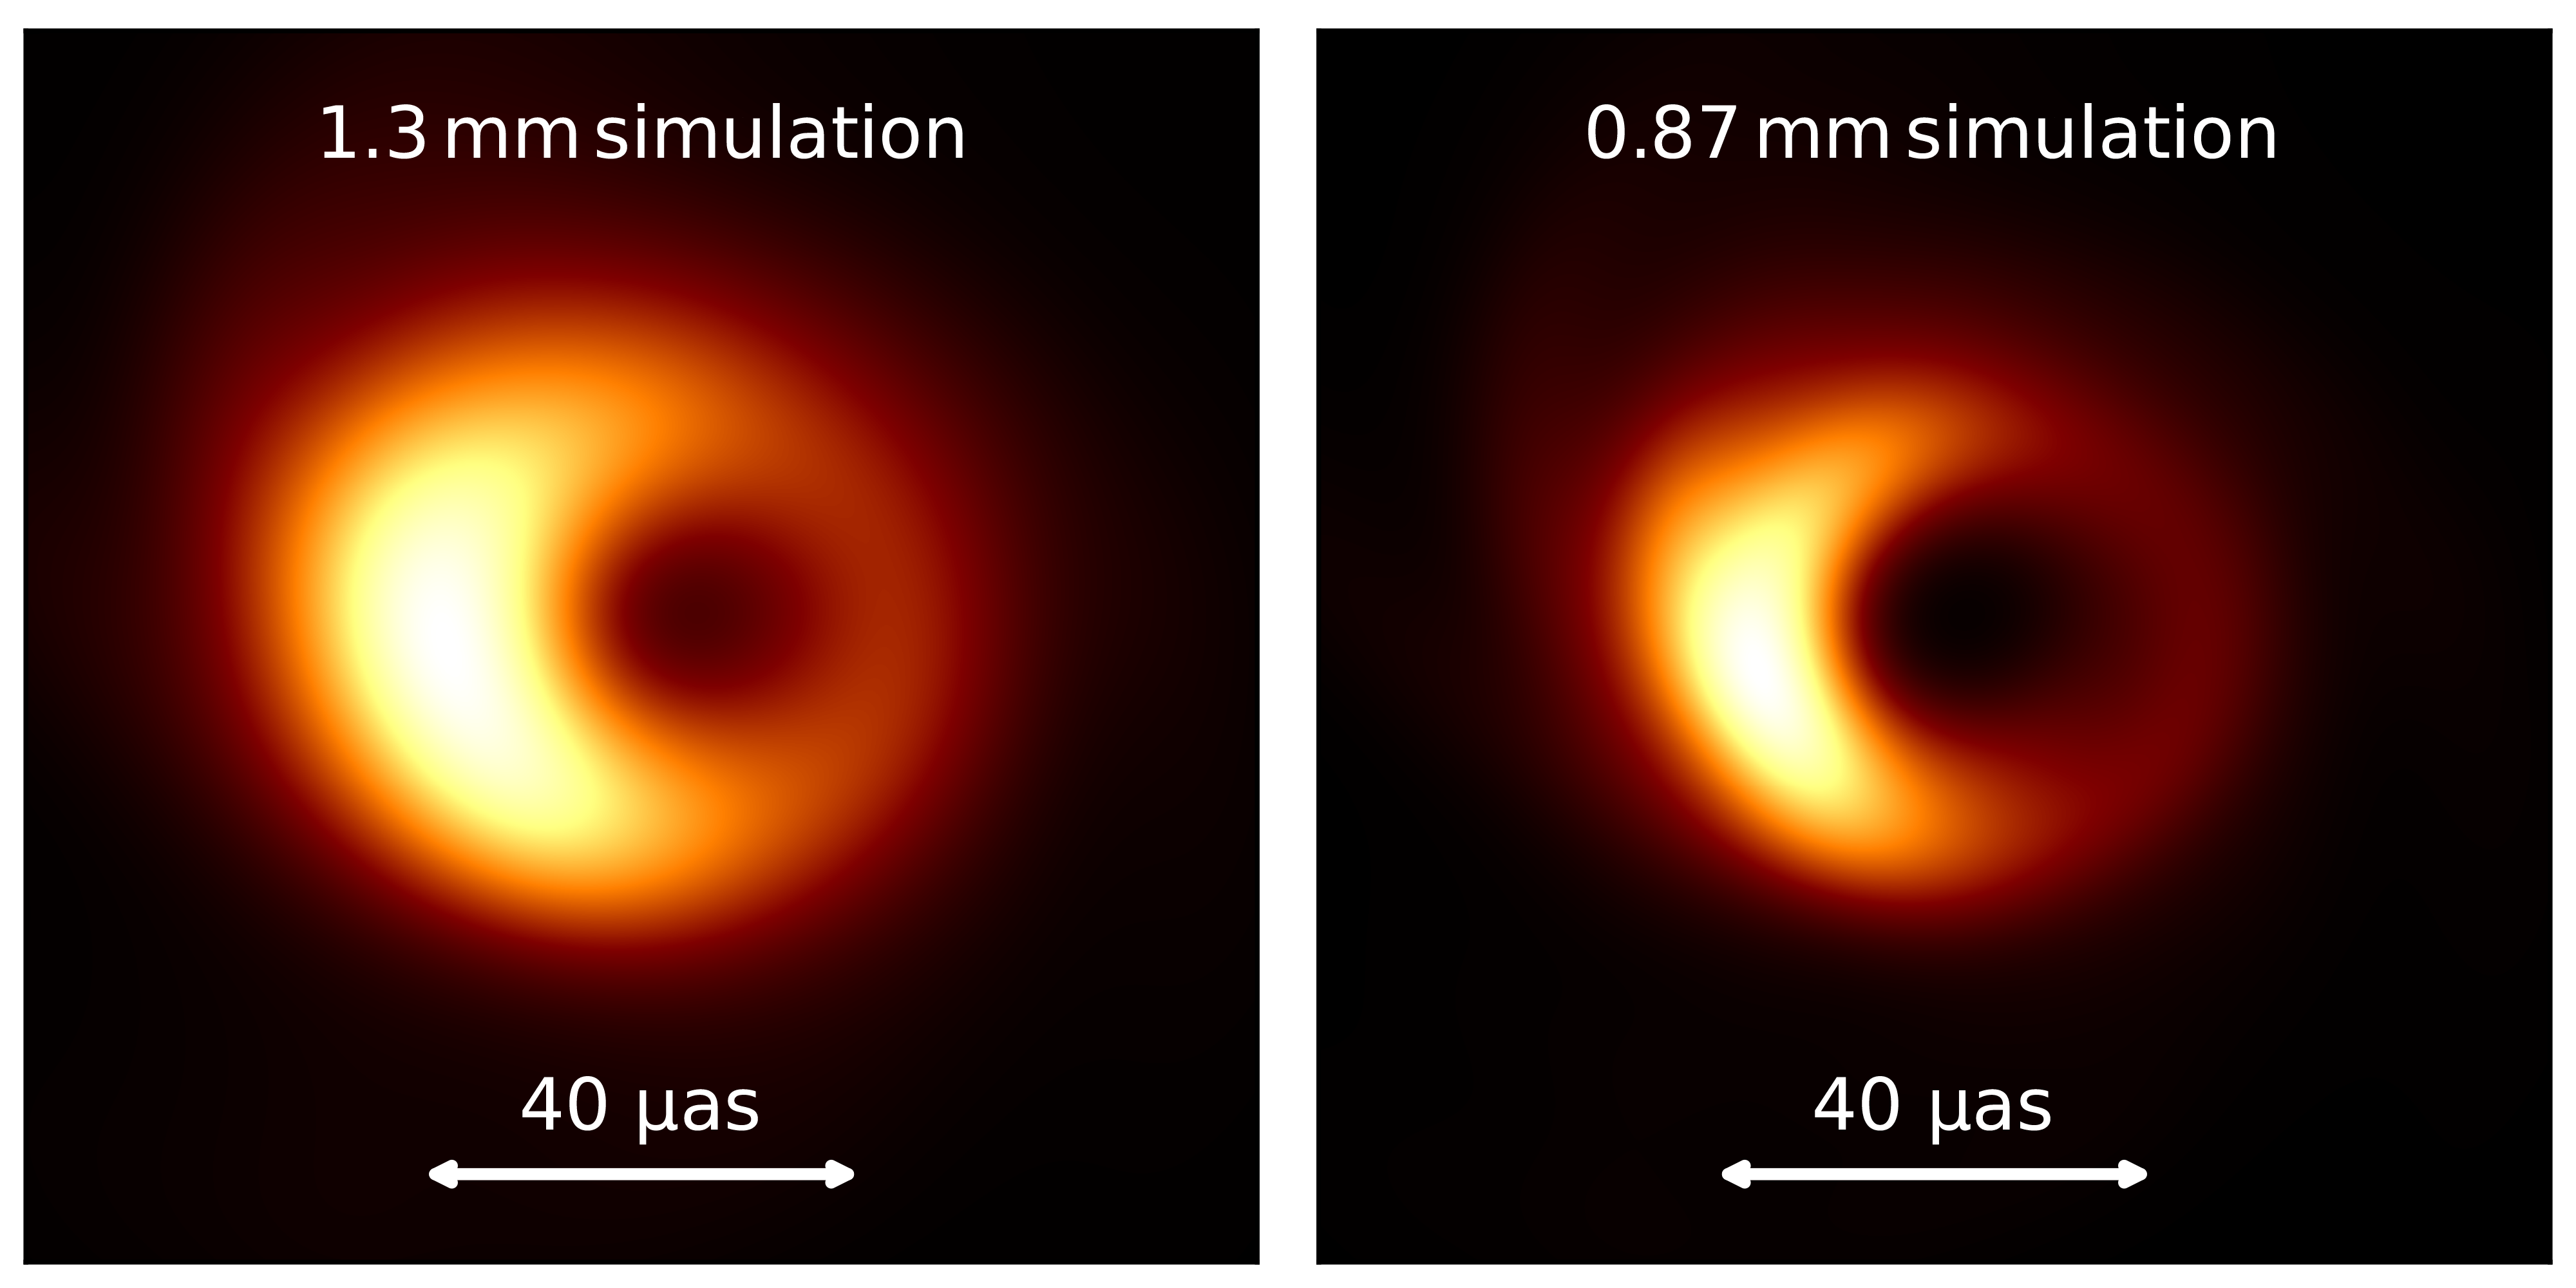

Computer simulation illustrating how a black hole looks like at different wavelengths

These computer-simulated images show the emission near the event horizon of a black hole resembling Sgr A* at observing wavelength of 1.3 mm (left) and 0.87 mm (right). They highlight how much more detail can be seen when observing a black hole at shorter wavelengths. The horizontal bar denotes an angular scale of 40 microarcseconds.

Credit: Christian M. Fromm, Julius-Maximilian University, Würzburg